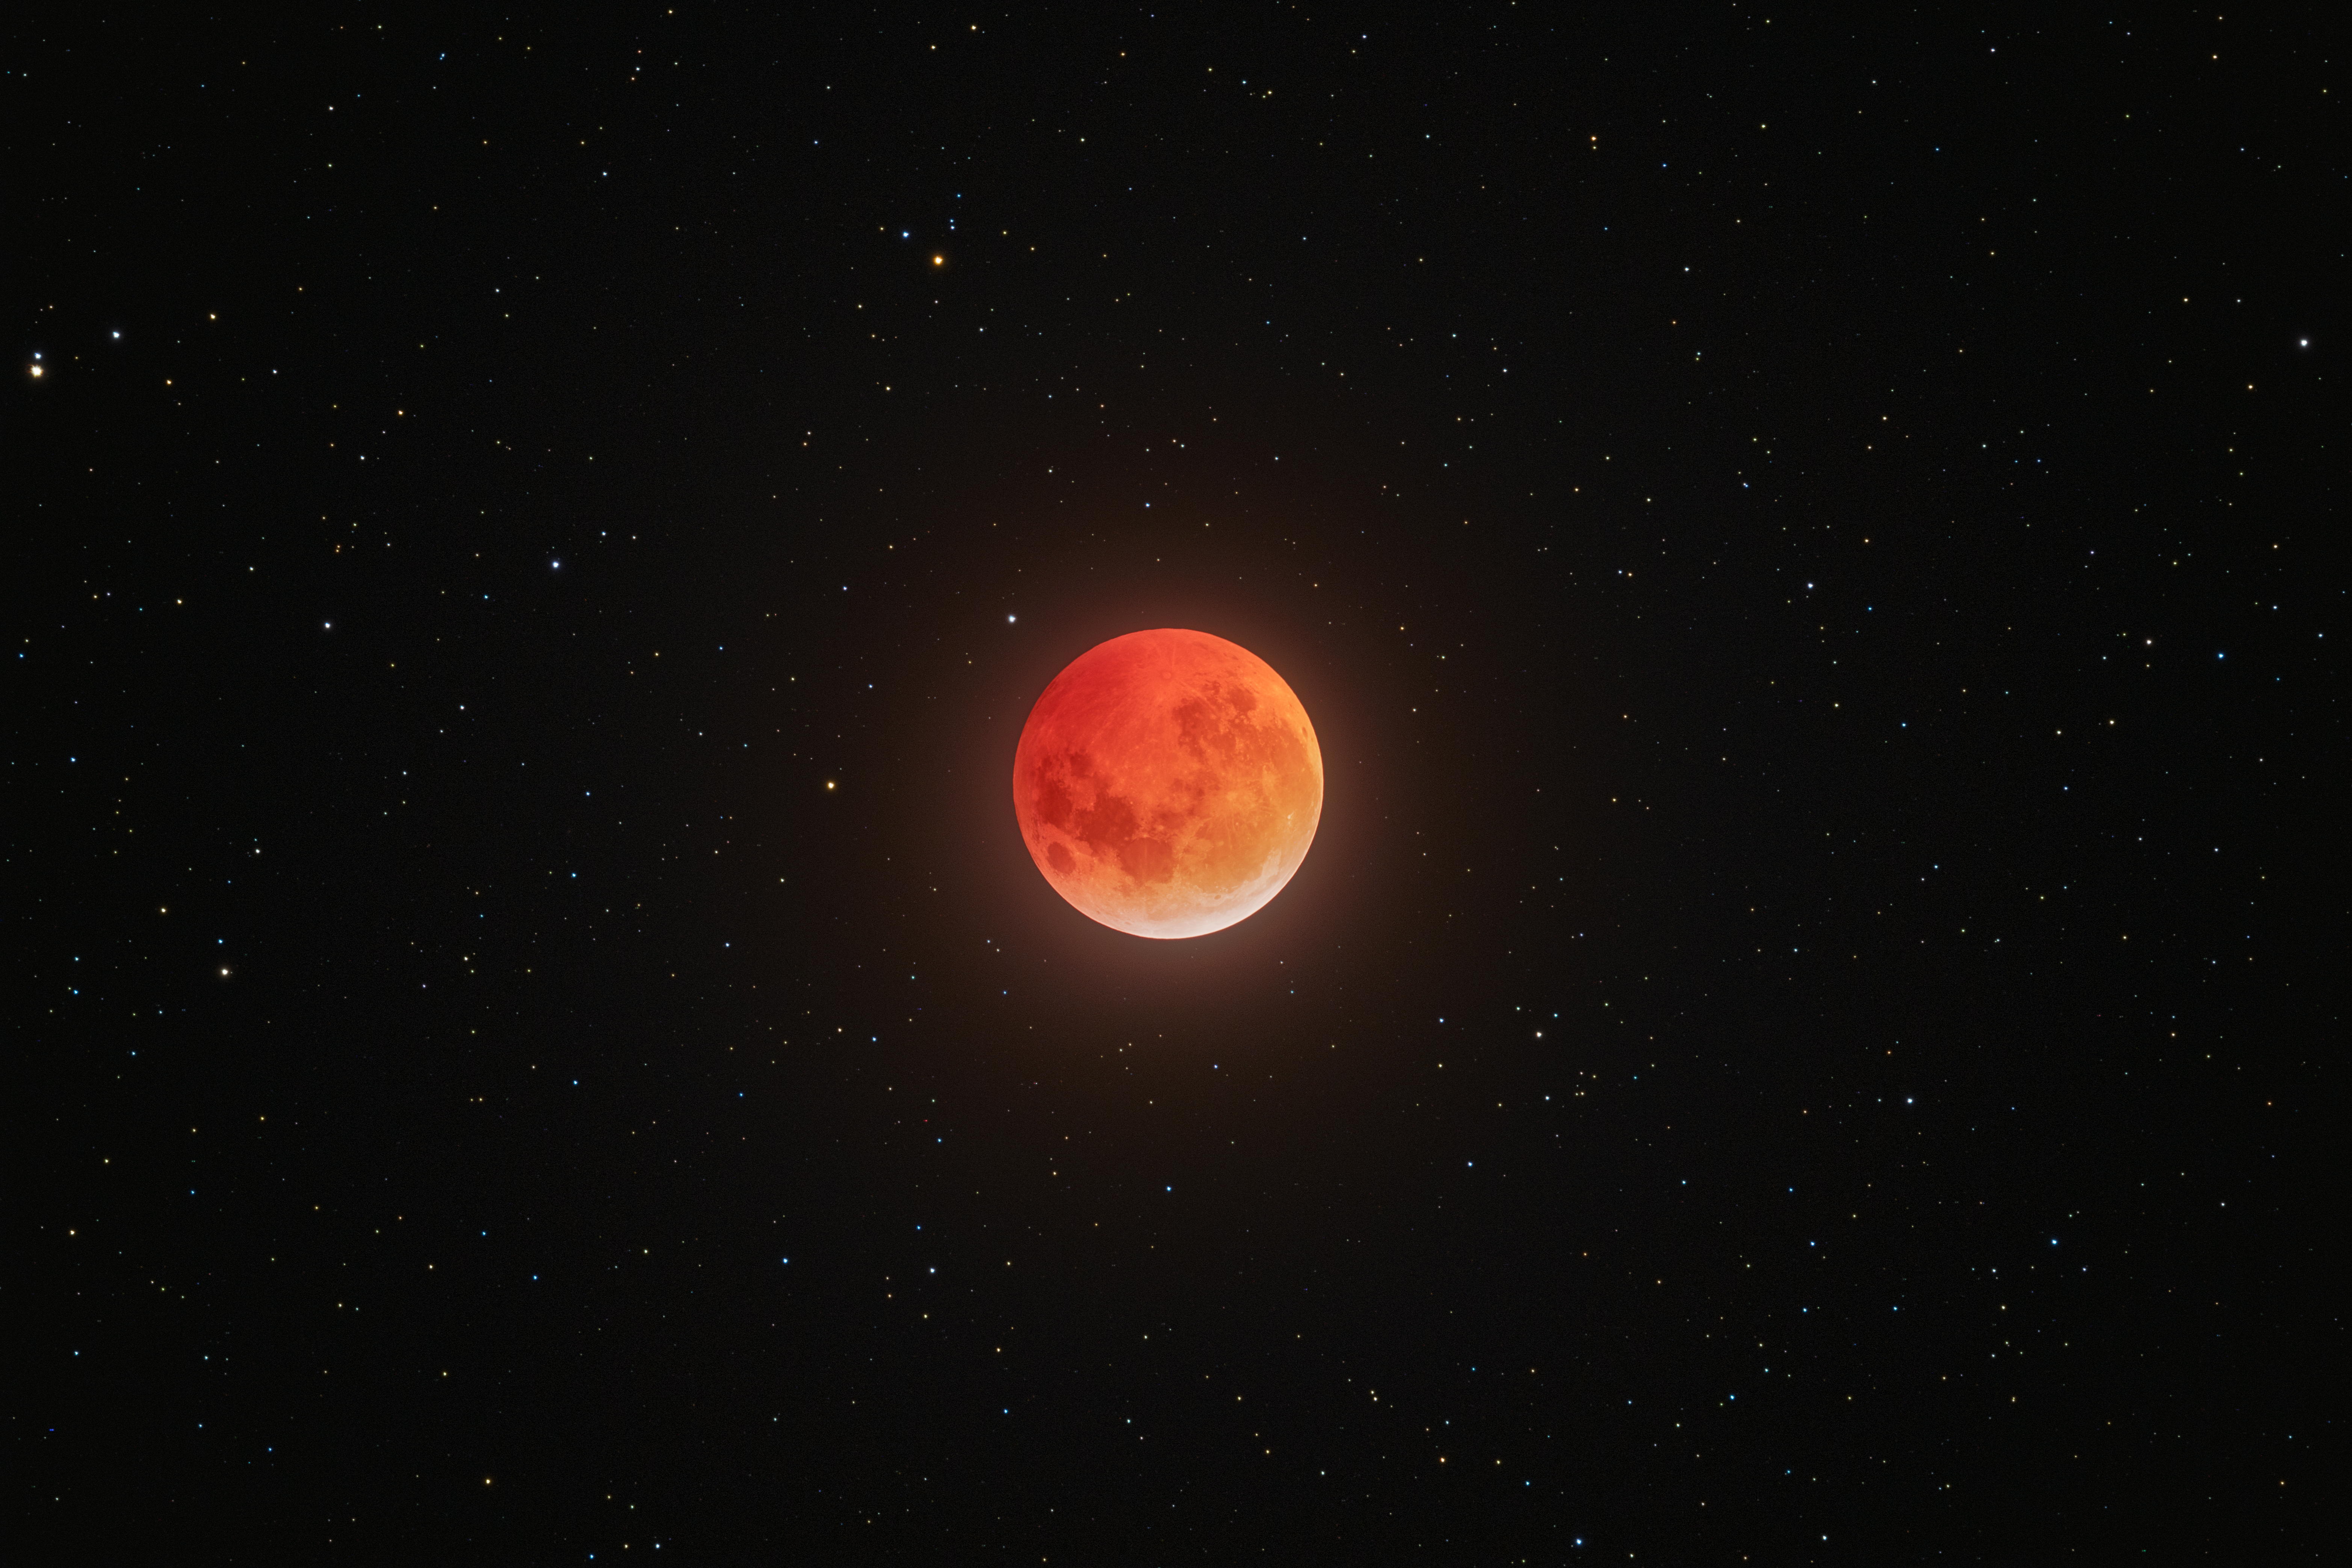

Total Lunar Eclipse Seen from Cerro Tololo (Zoomed Out)

During the night of 13 to 14 March 2025, the sky was embellished by this total lunar eclipse.

NOIRLab's photo ambassador, Petr Horálek, captured the phenomenon at NSF Cerro Tololo Inter-American Observatory (CTIO) in Chile.

A composite image of this eclipse was featured as a NOIRLab Image of the Week. Also see the cropped view, the Mercator view, the 360-Degree view, the fulldome view, and the photosphere view.

Credit: CTIO/NOIRLab/NSF/AURA/P. Horálek (Institute of Physics in Opava)